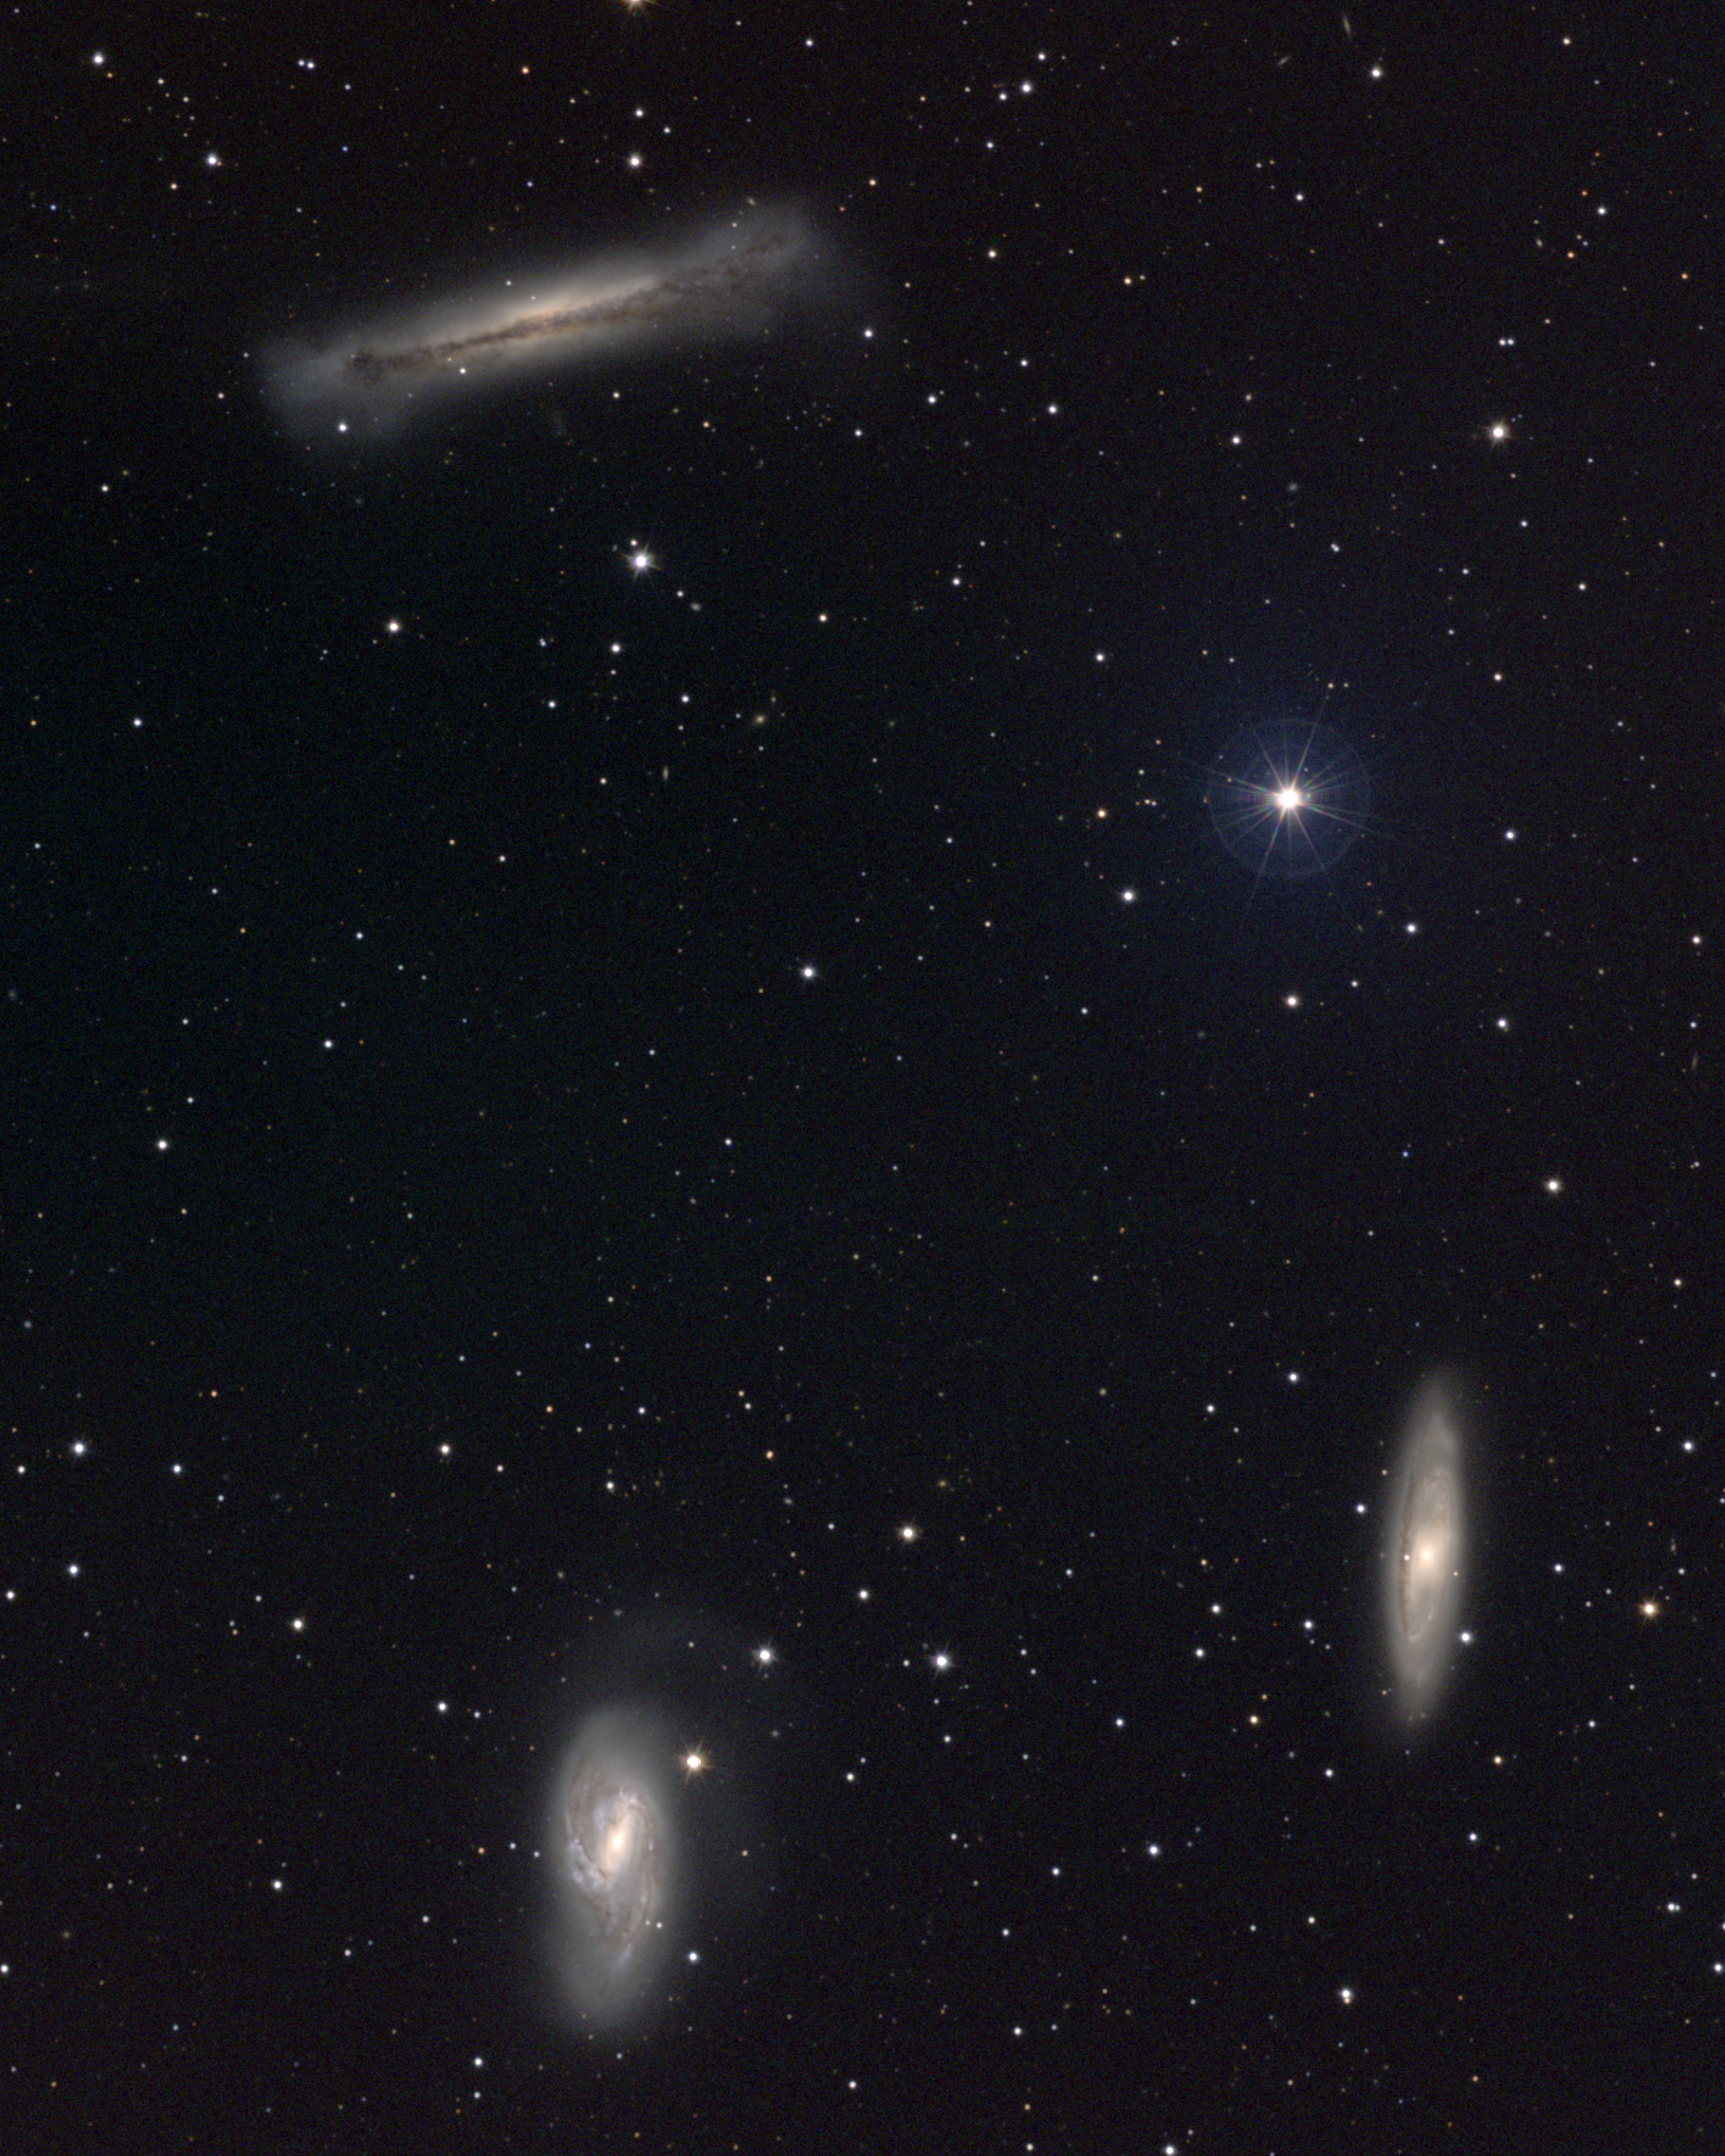

Leo Triplet (M66 group)

This small group of galaxies consists of the Messier objects M65 (NGC3623), lower right, and M66 (NGC3627), lower left, along with the edge-on spiral galaxy NGC3628, upper left. These three galaxies form a rather attractive triplet at the heart of the M66 group, which includes a number of other galaxies which are "out of shot". The Leo Triplet also appears in Arp's Atlas of Peculiar Galaxies. At a distance of 35 million light-years, maybe a little further, the M66 group may be related to M96 (NGC3368) and the Leo I galaxy group. This approximately true-color picture was created from images taken in June 1995 using BVR colors, at the Burrell Schmidt telescope of Case Western Reserve University's Warner and Swasey Observatory located on Kitt Peak, near Tucson, Arizona, during the Research Experiences for Undergraduates (REU) program operated at the Kitt Peak National Observatory and supported by the National Science Foundation. Image size 40.6x50.8 arc minutes.

Credit: REU program/NOIRLab/NSF/AURA/